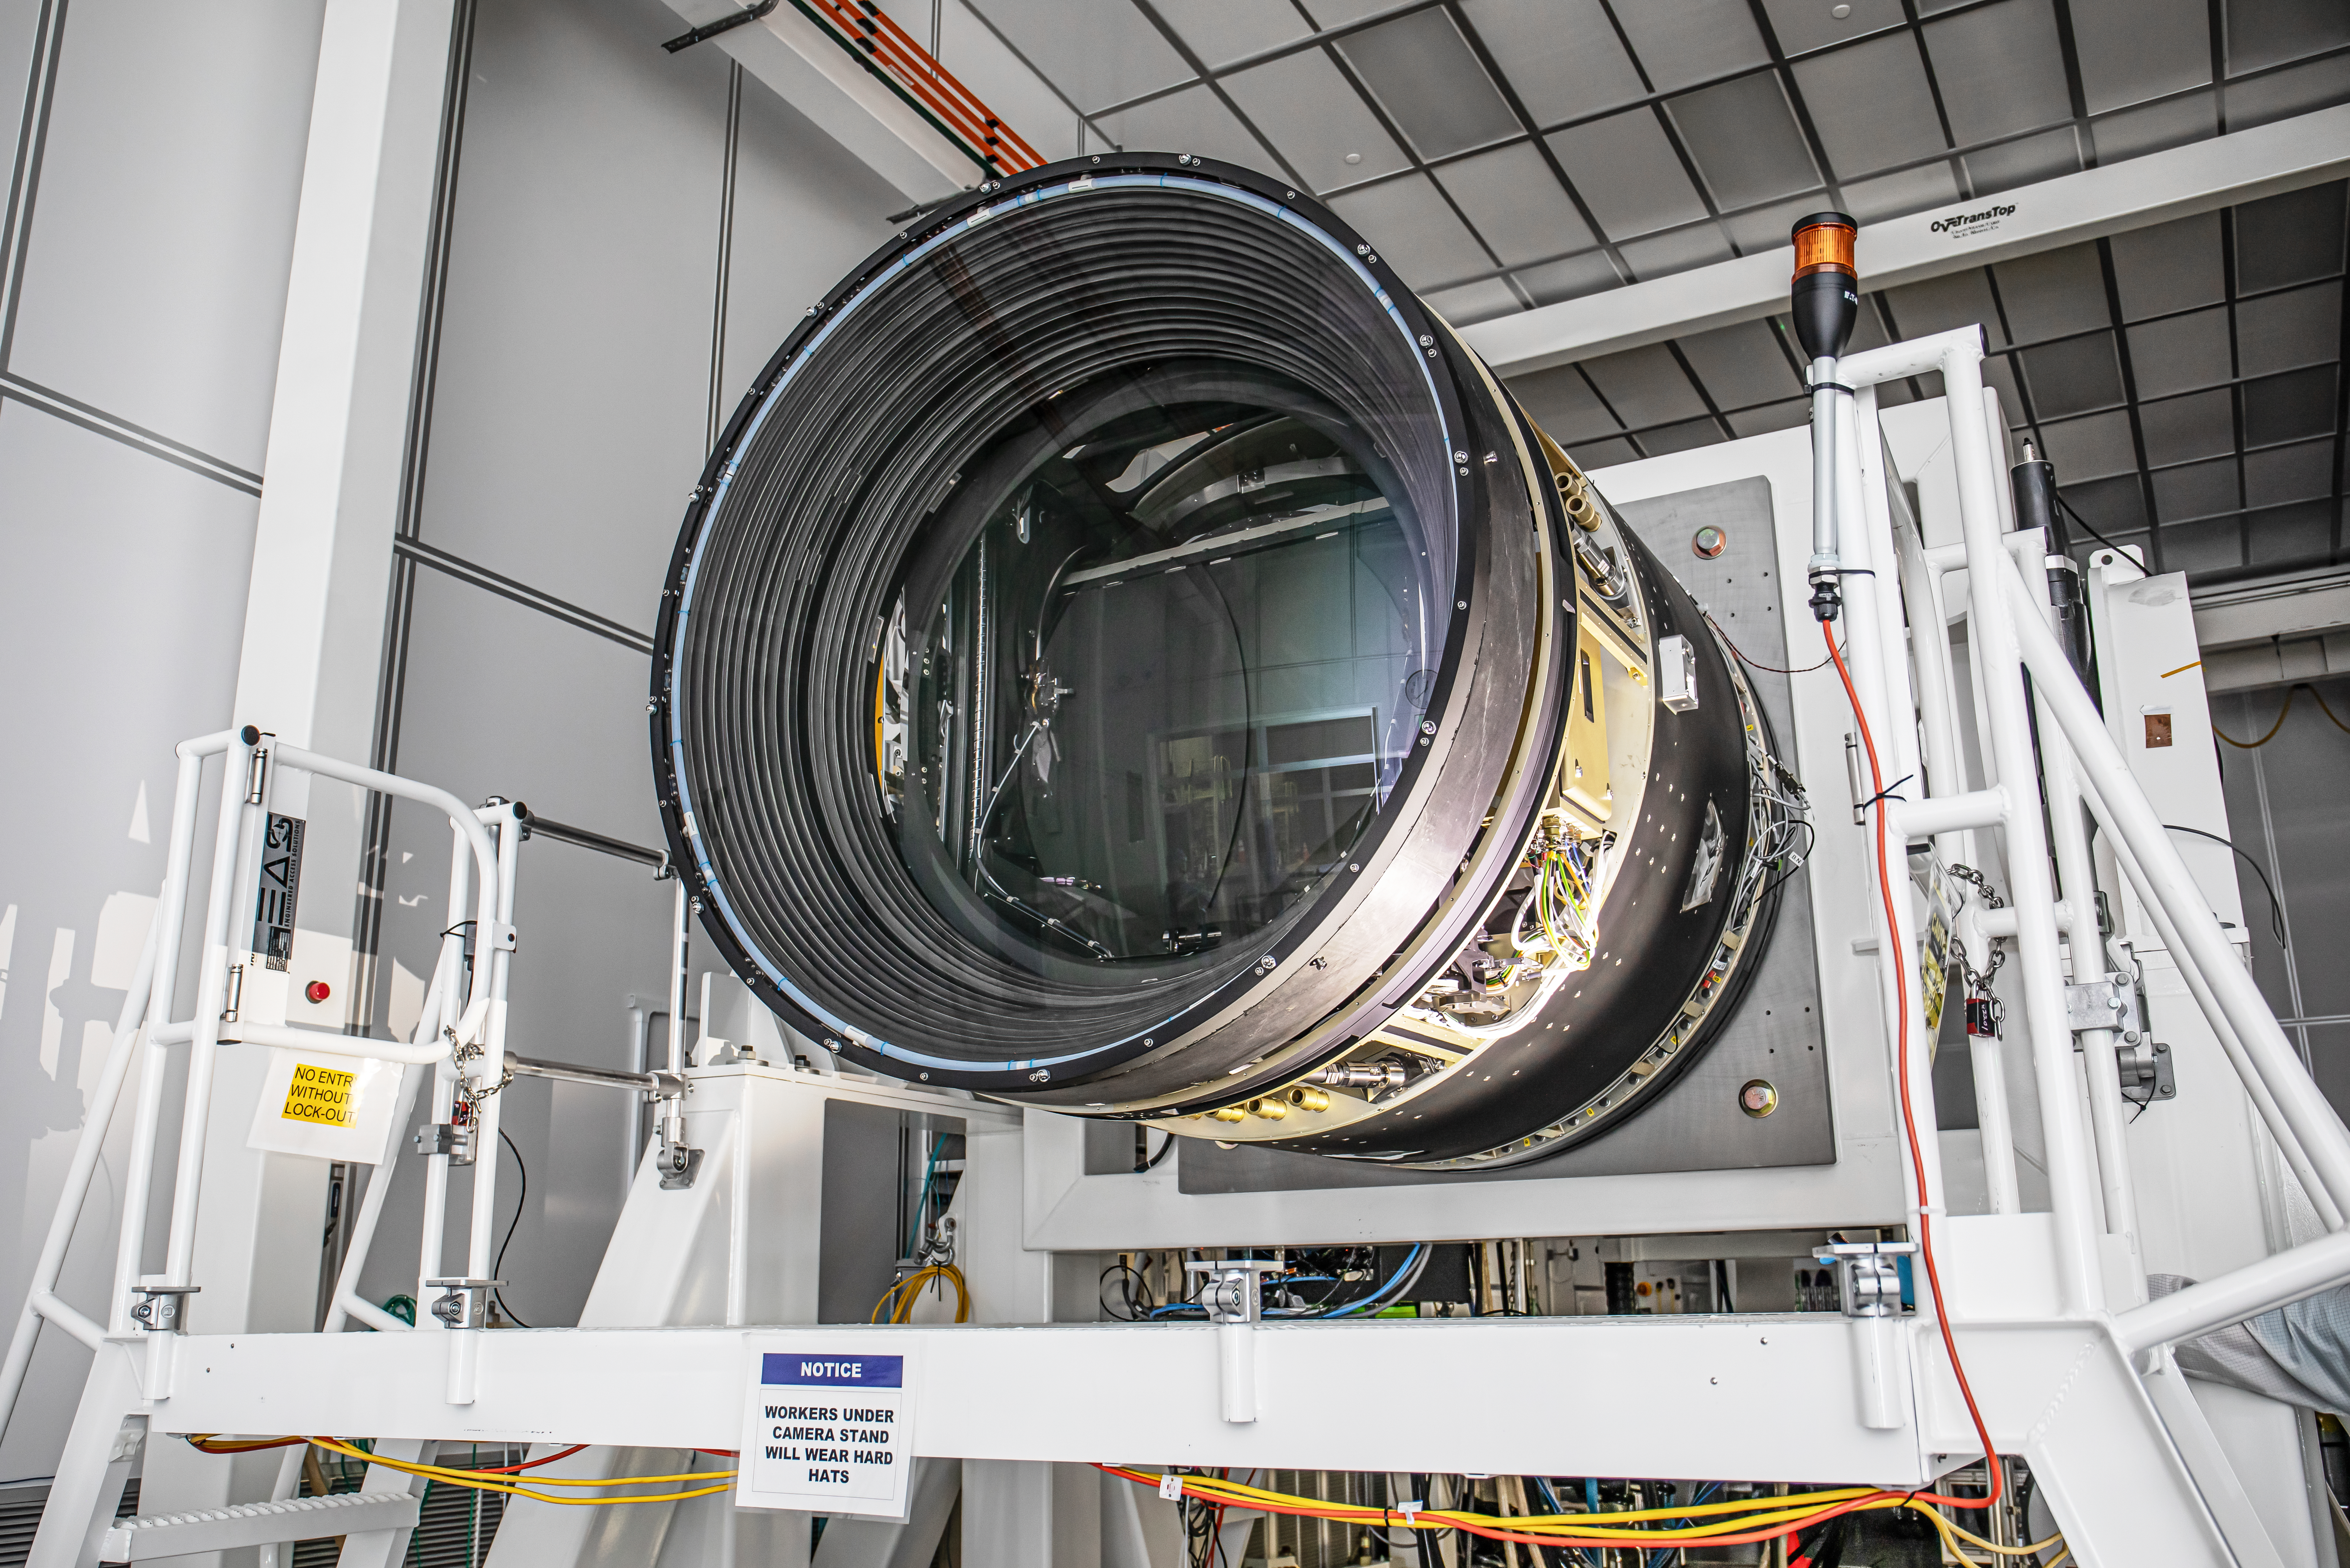

LSST Lens Cap Off

Researchers at SLAC National Accelerator Laboratory are nearly done with the LSST Camera, the world's largest digital camera ever built for astronomy. Roughly the size of a small car and weighing in at three tons, the camera features a five-foot wide front lens and a 3,200 megapixel sensor that will be cooled to -100°C to reduce noise. Once complete and in place atop the Vera C. Rubin Observatory's Simonyi Survey Telescope in Chile, the camera will survey the southern night sky for a decade, creating a trove of data that scientists will pore over to better understand some of the universe's biggest mysteries, including the nature of dark energy and dark matter.

Credit: Jacqueline Ramseyer Orrell/SLAC National Accelerator Laboratory